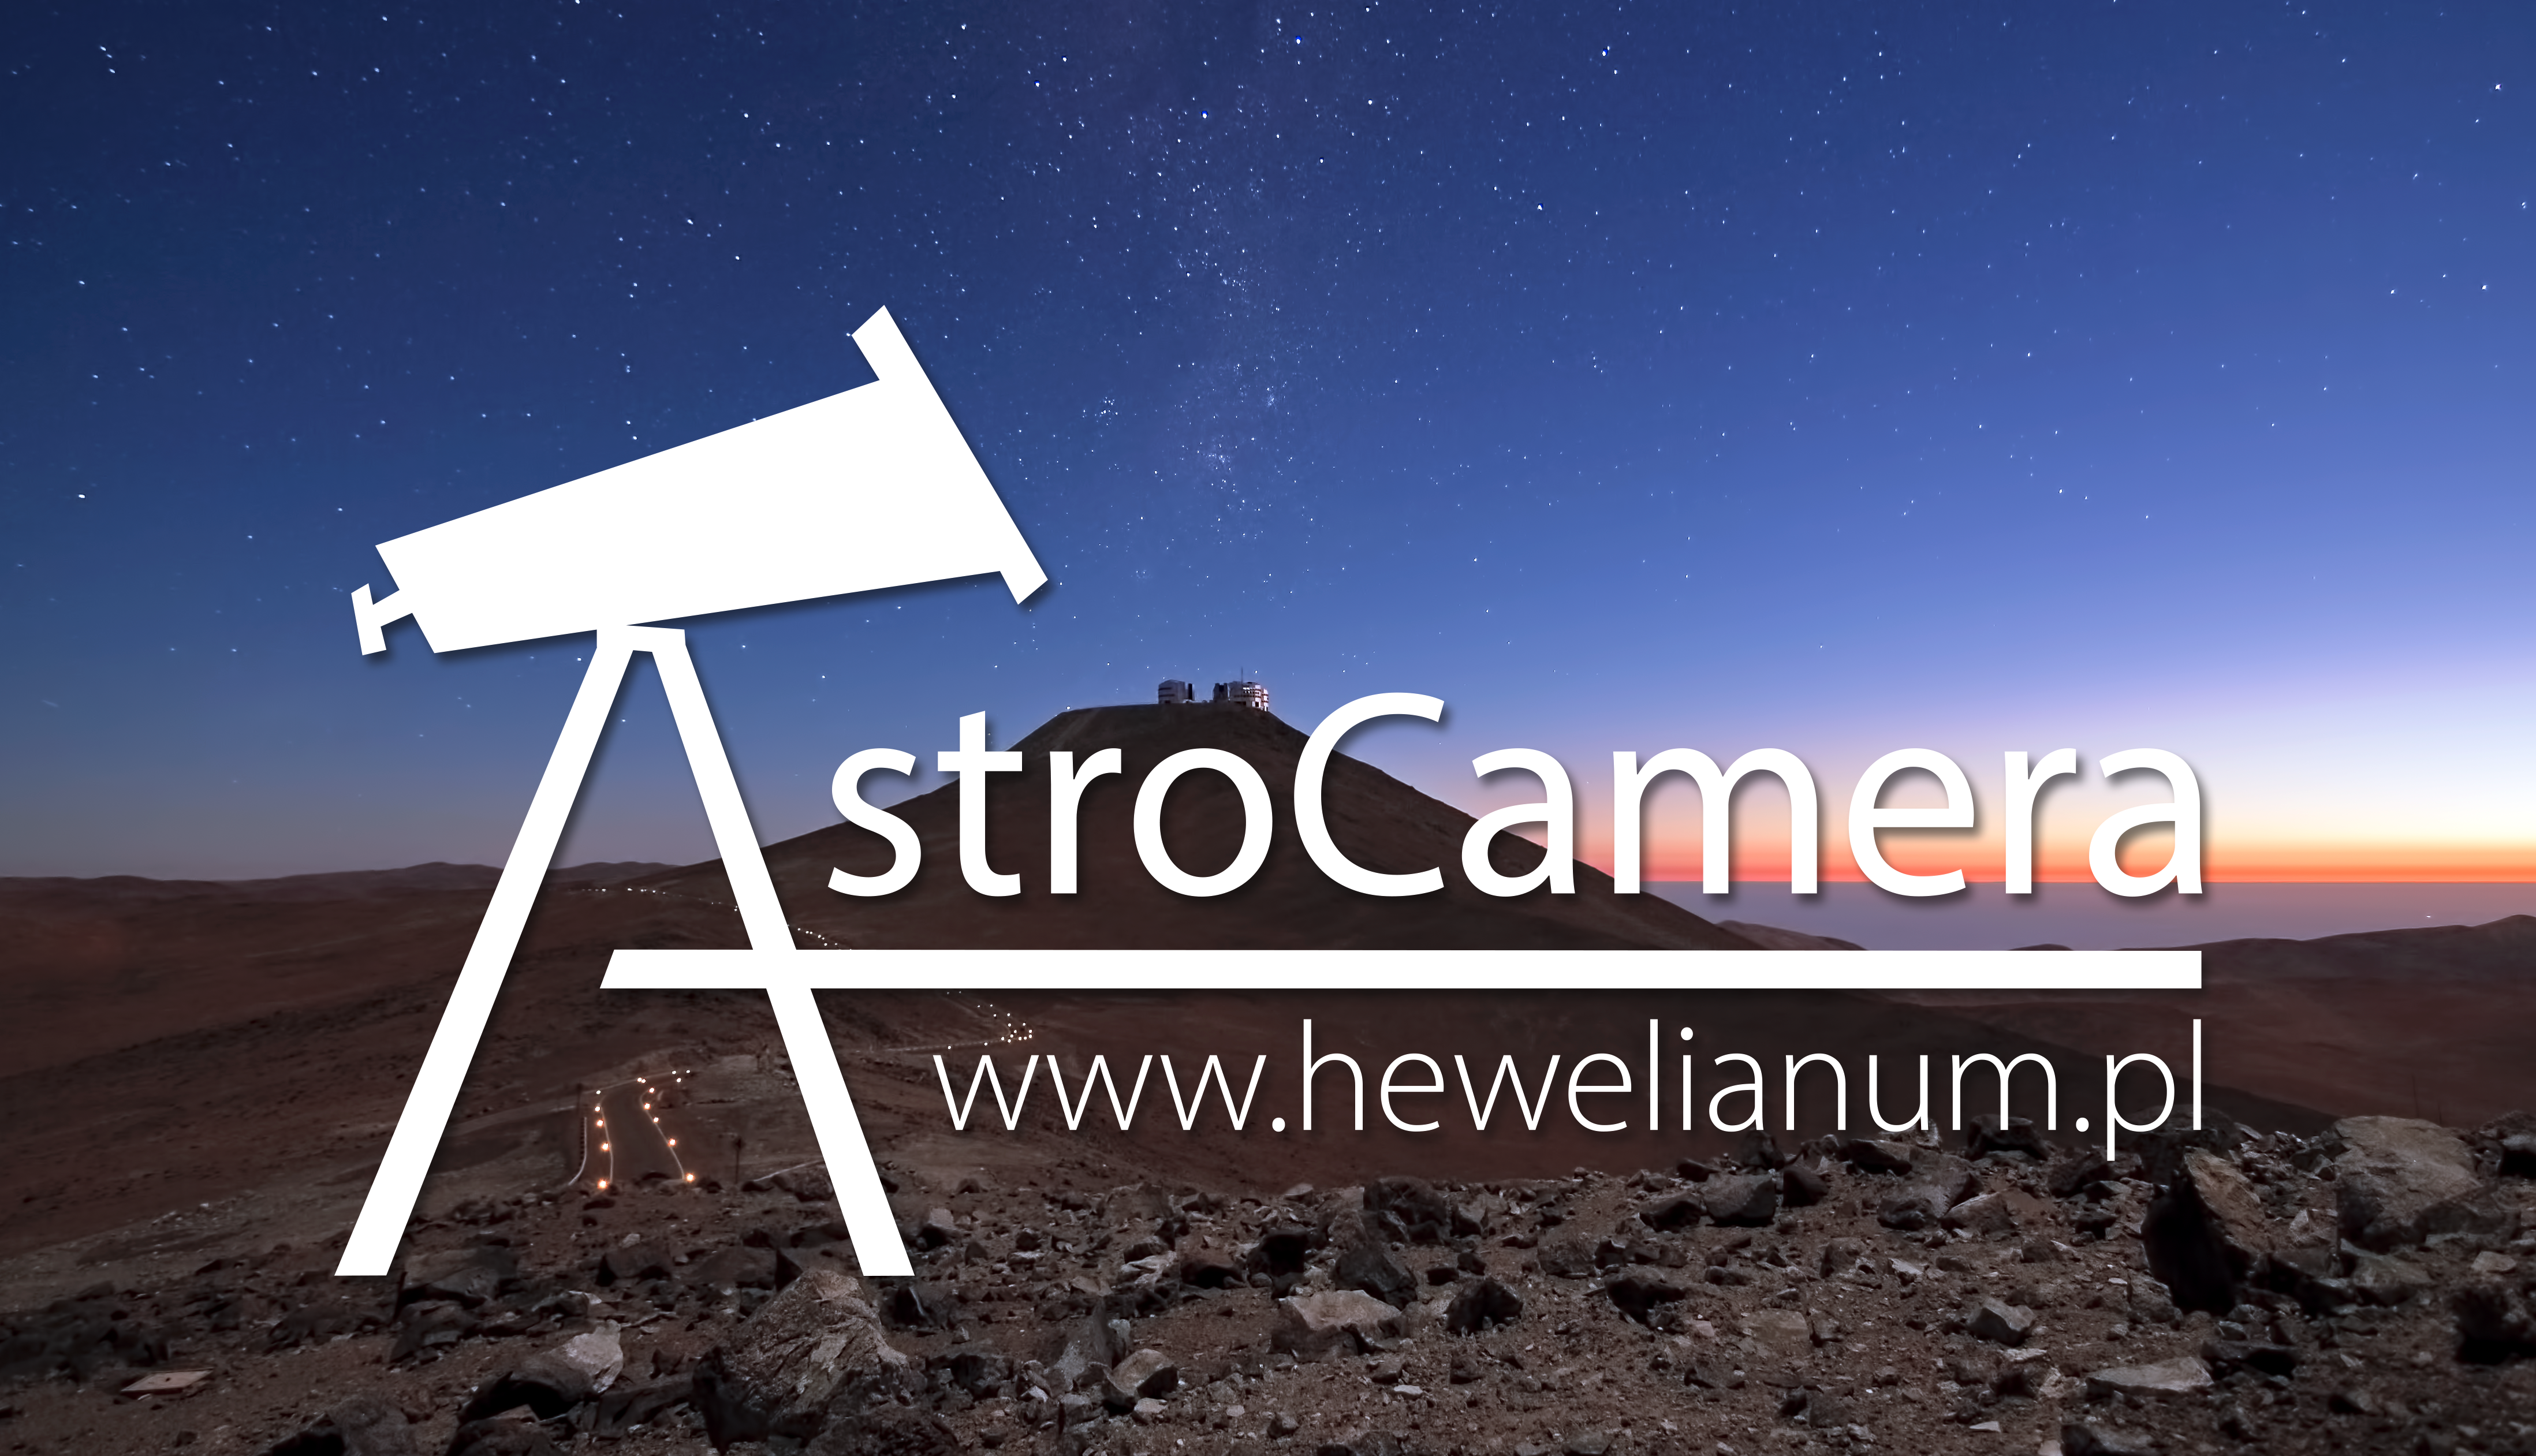

AstroCamera astrophotography competition

AstroCamera is an international competition in support of the popularisation of astronomy and astrophotography.

Credit: ESO/J. Girard (djulik.com)